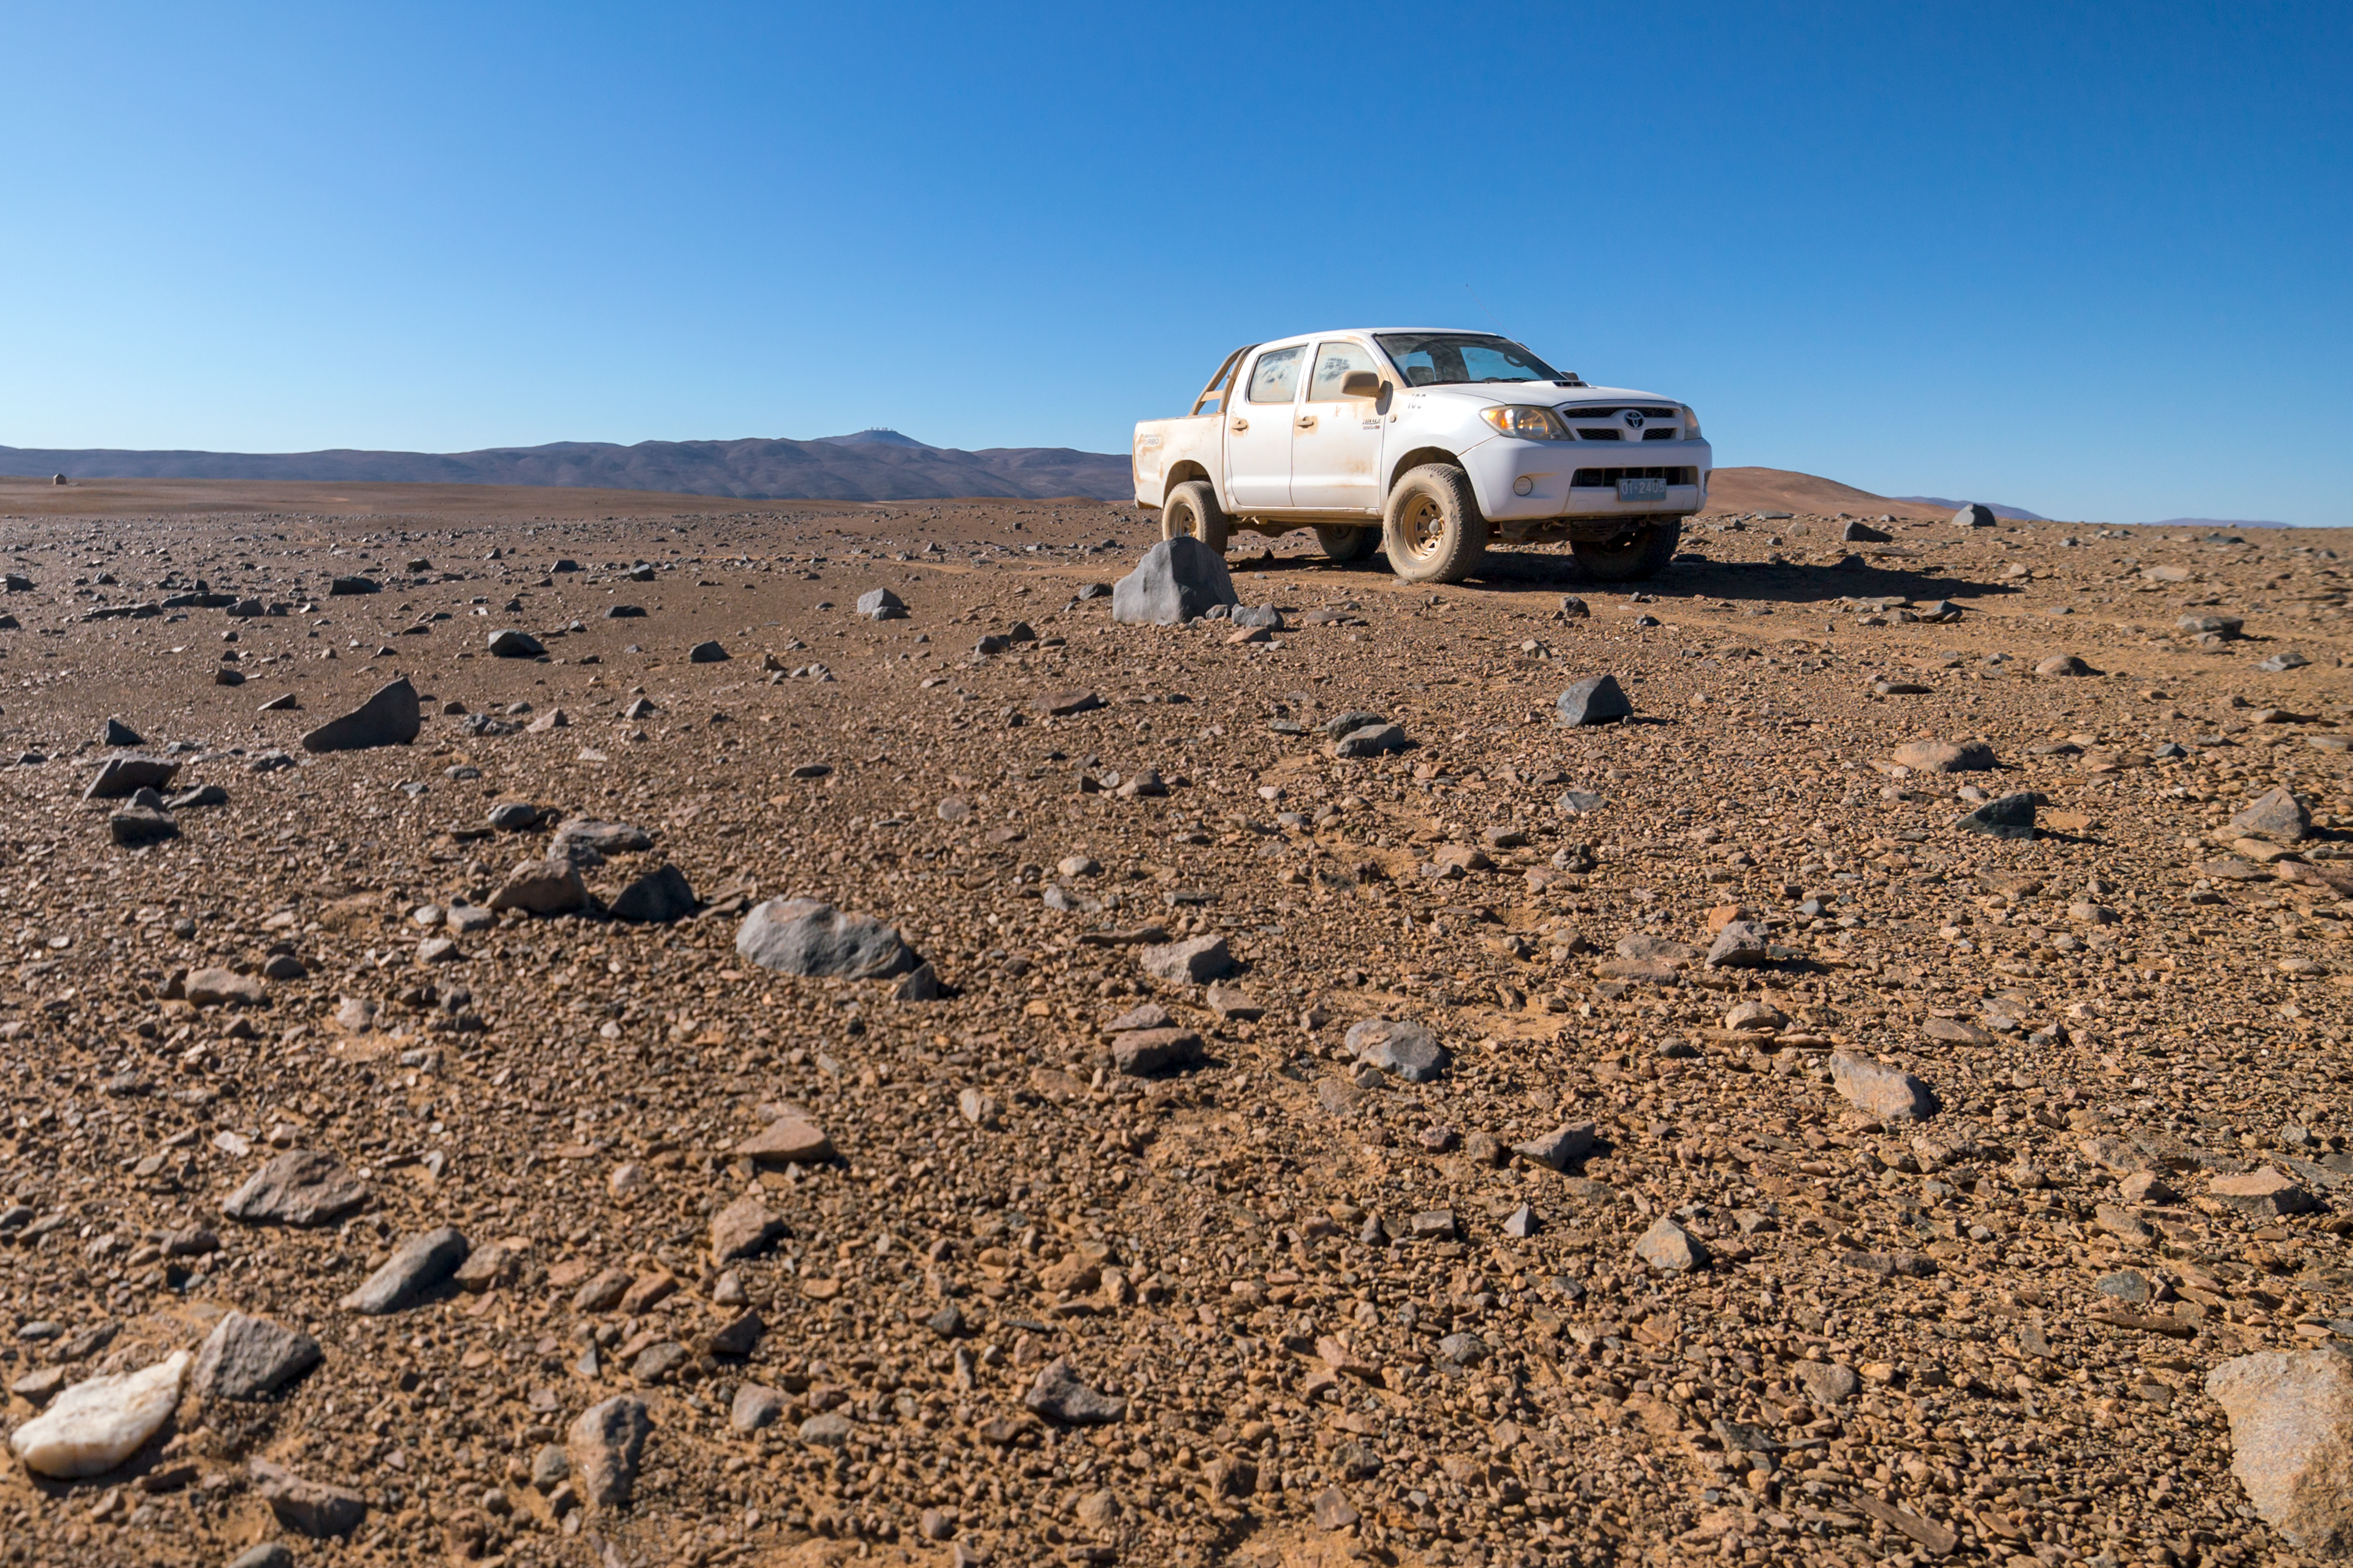

Dust and rocks

The Cherenkov Telescope Array will have its southern hemisphere site at ESO's Paranal Observatory in the Atamaca Desert.

Credit: ESO/P. Horálek